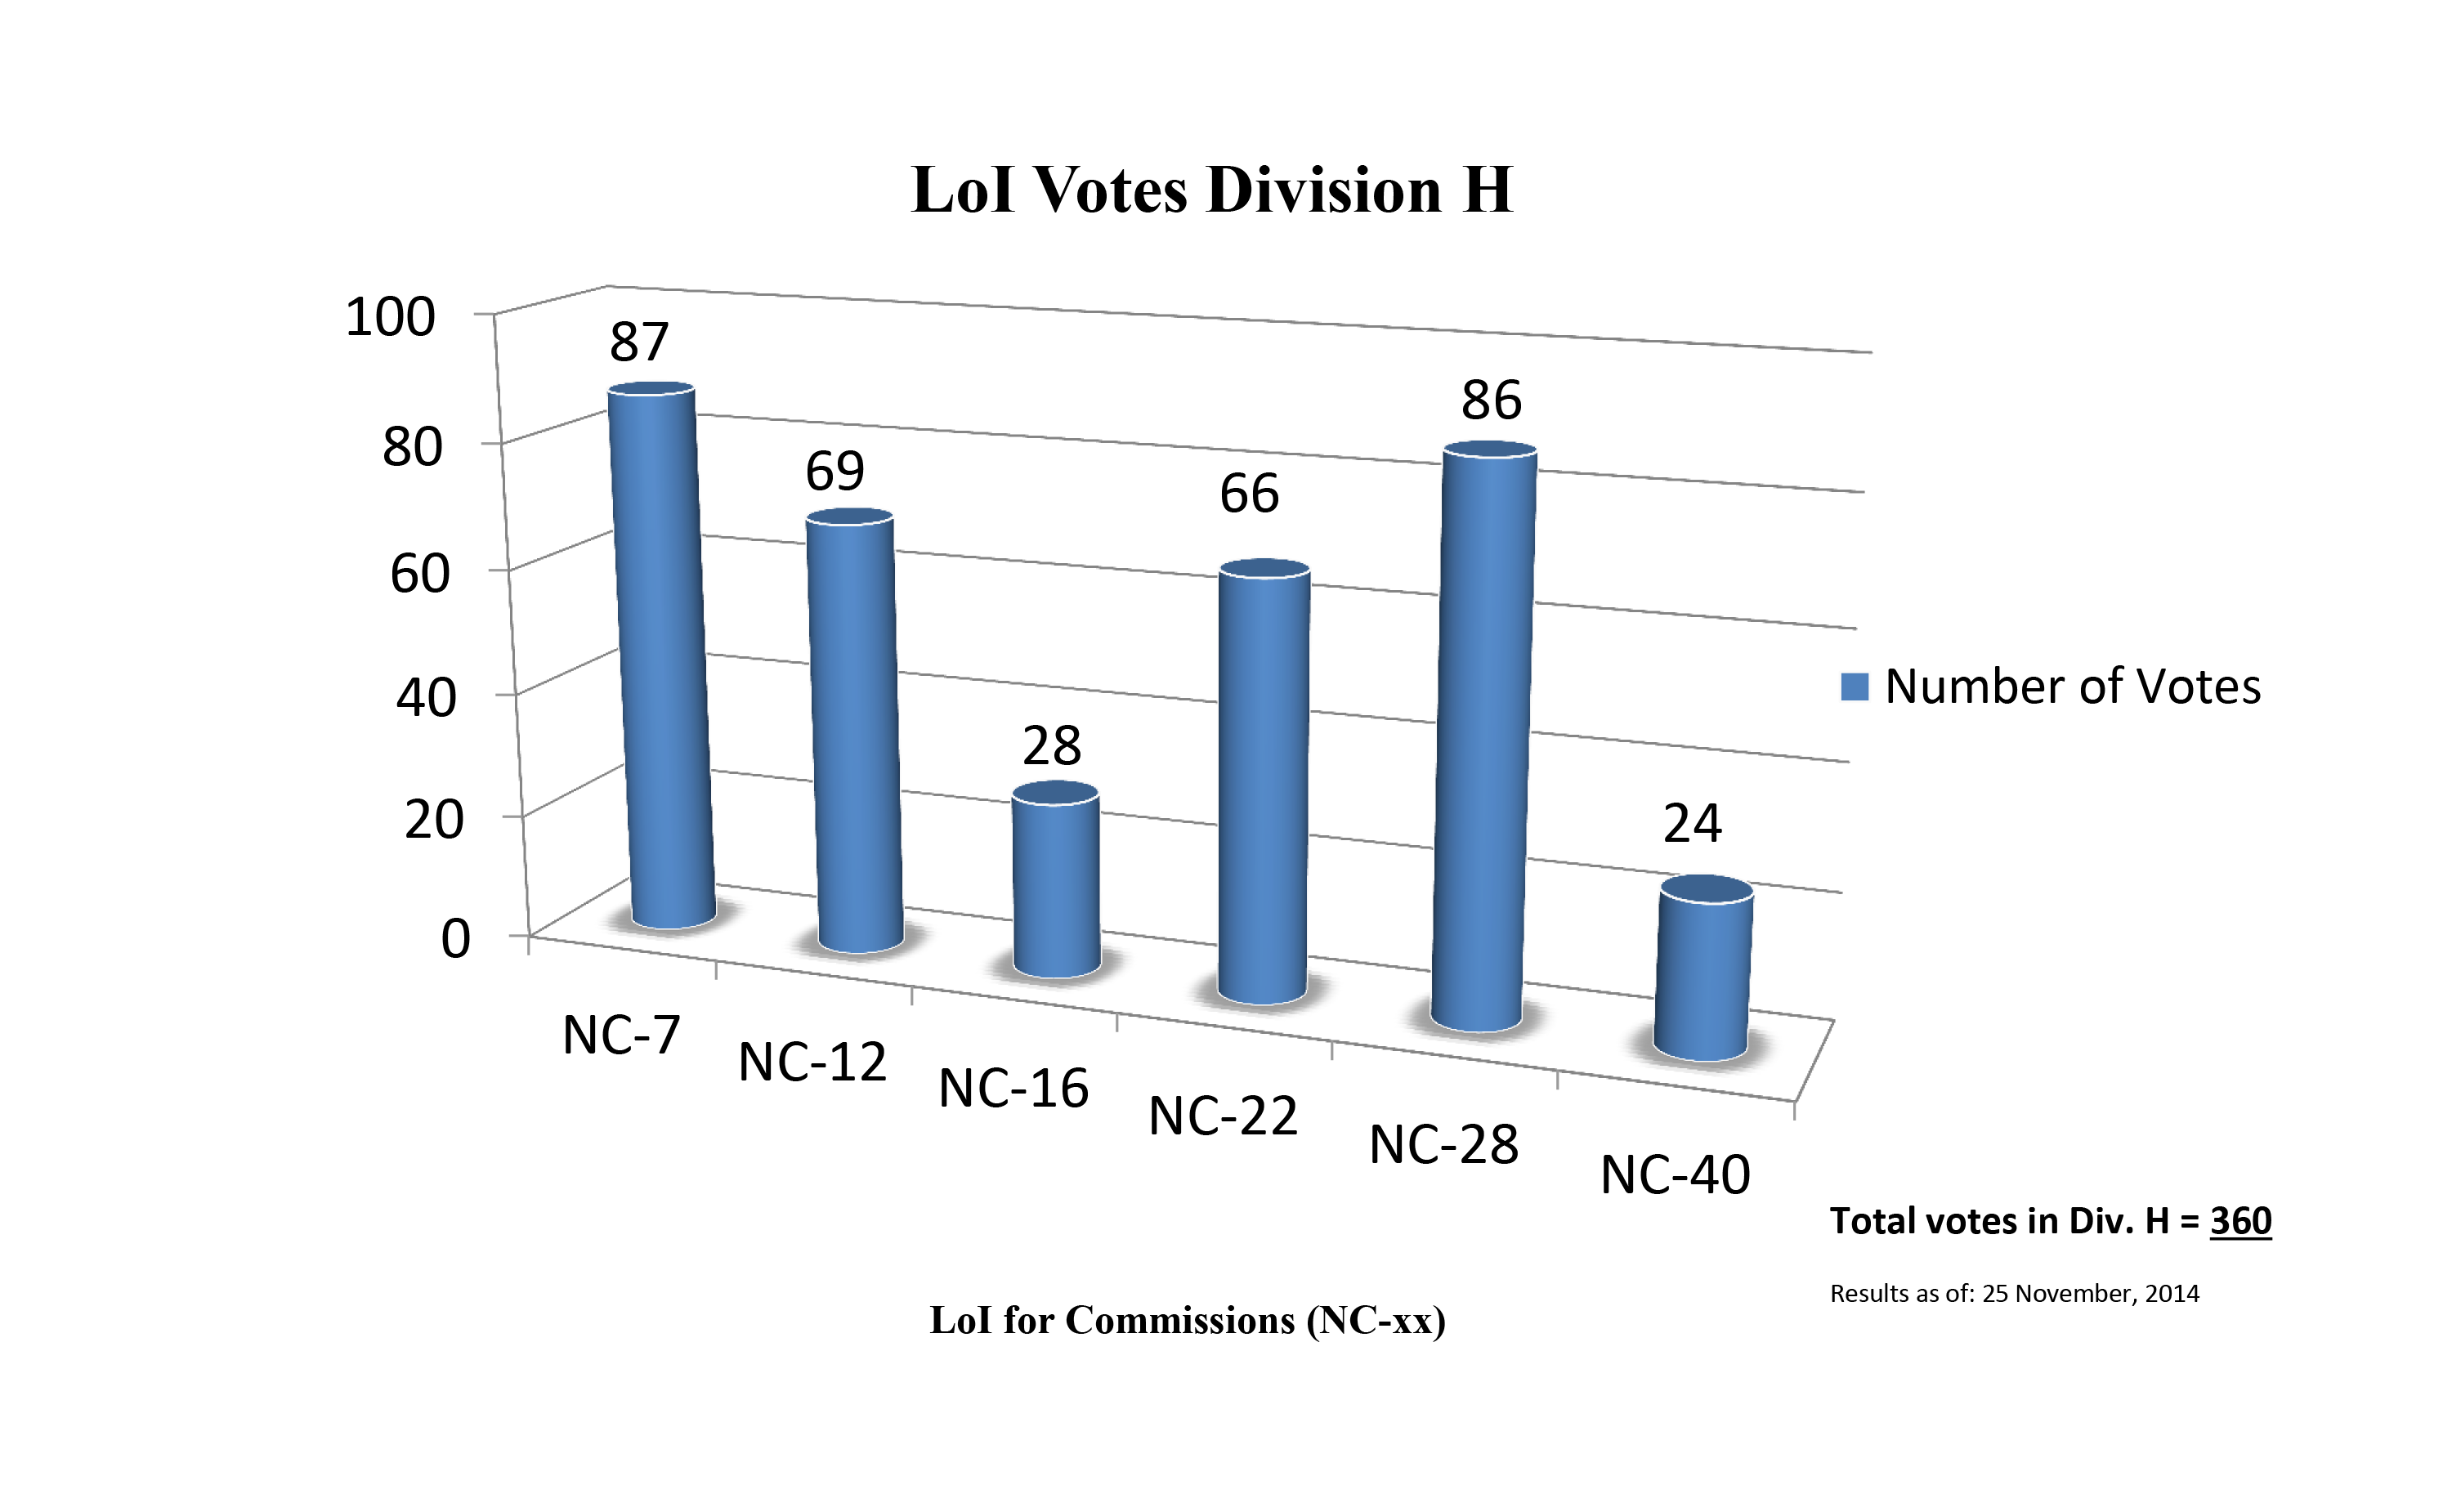

Division H Commission Reform votes (first results)

The graph presents the first results sorted by Division. Proposed Commissions may appear in more than one Division, if the proposers have requested the Cross-Division status. Only the Primary Division has been taken into account for the Inter-Division status. The final results will be presented in January 2015.

Division H: Interstellar Matter & Local Universe
NC-7: Stellar Cluster sin Space & Time
NC-12: Celestial Spectroscopy
NC-16: Planetary Nebulae
NC-22: Astrochemistry
NC-28: The Local Universe
NC-40: The Galactic Center Environment

Credit: IAU